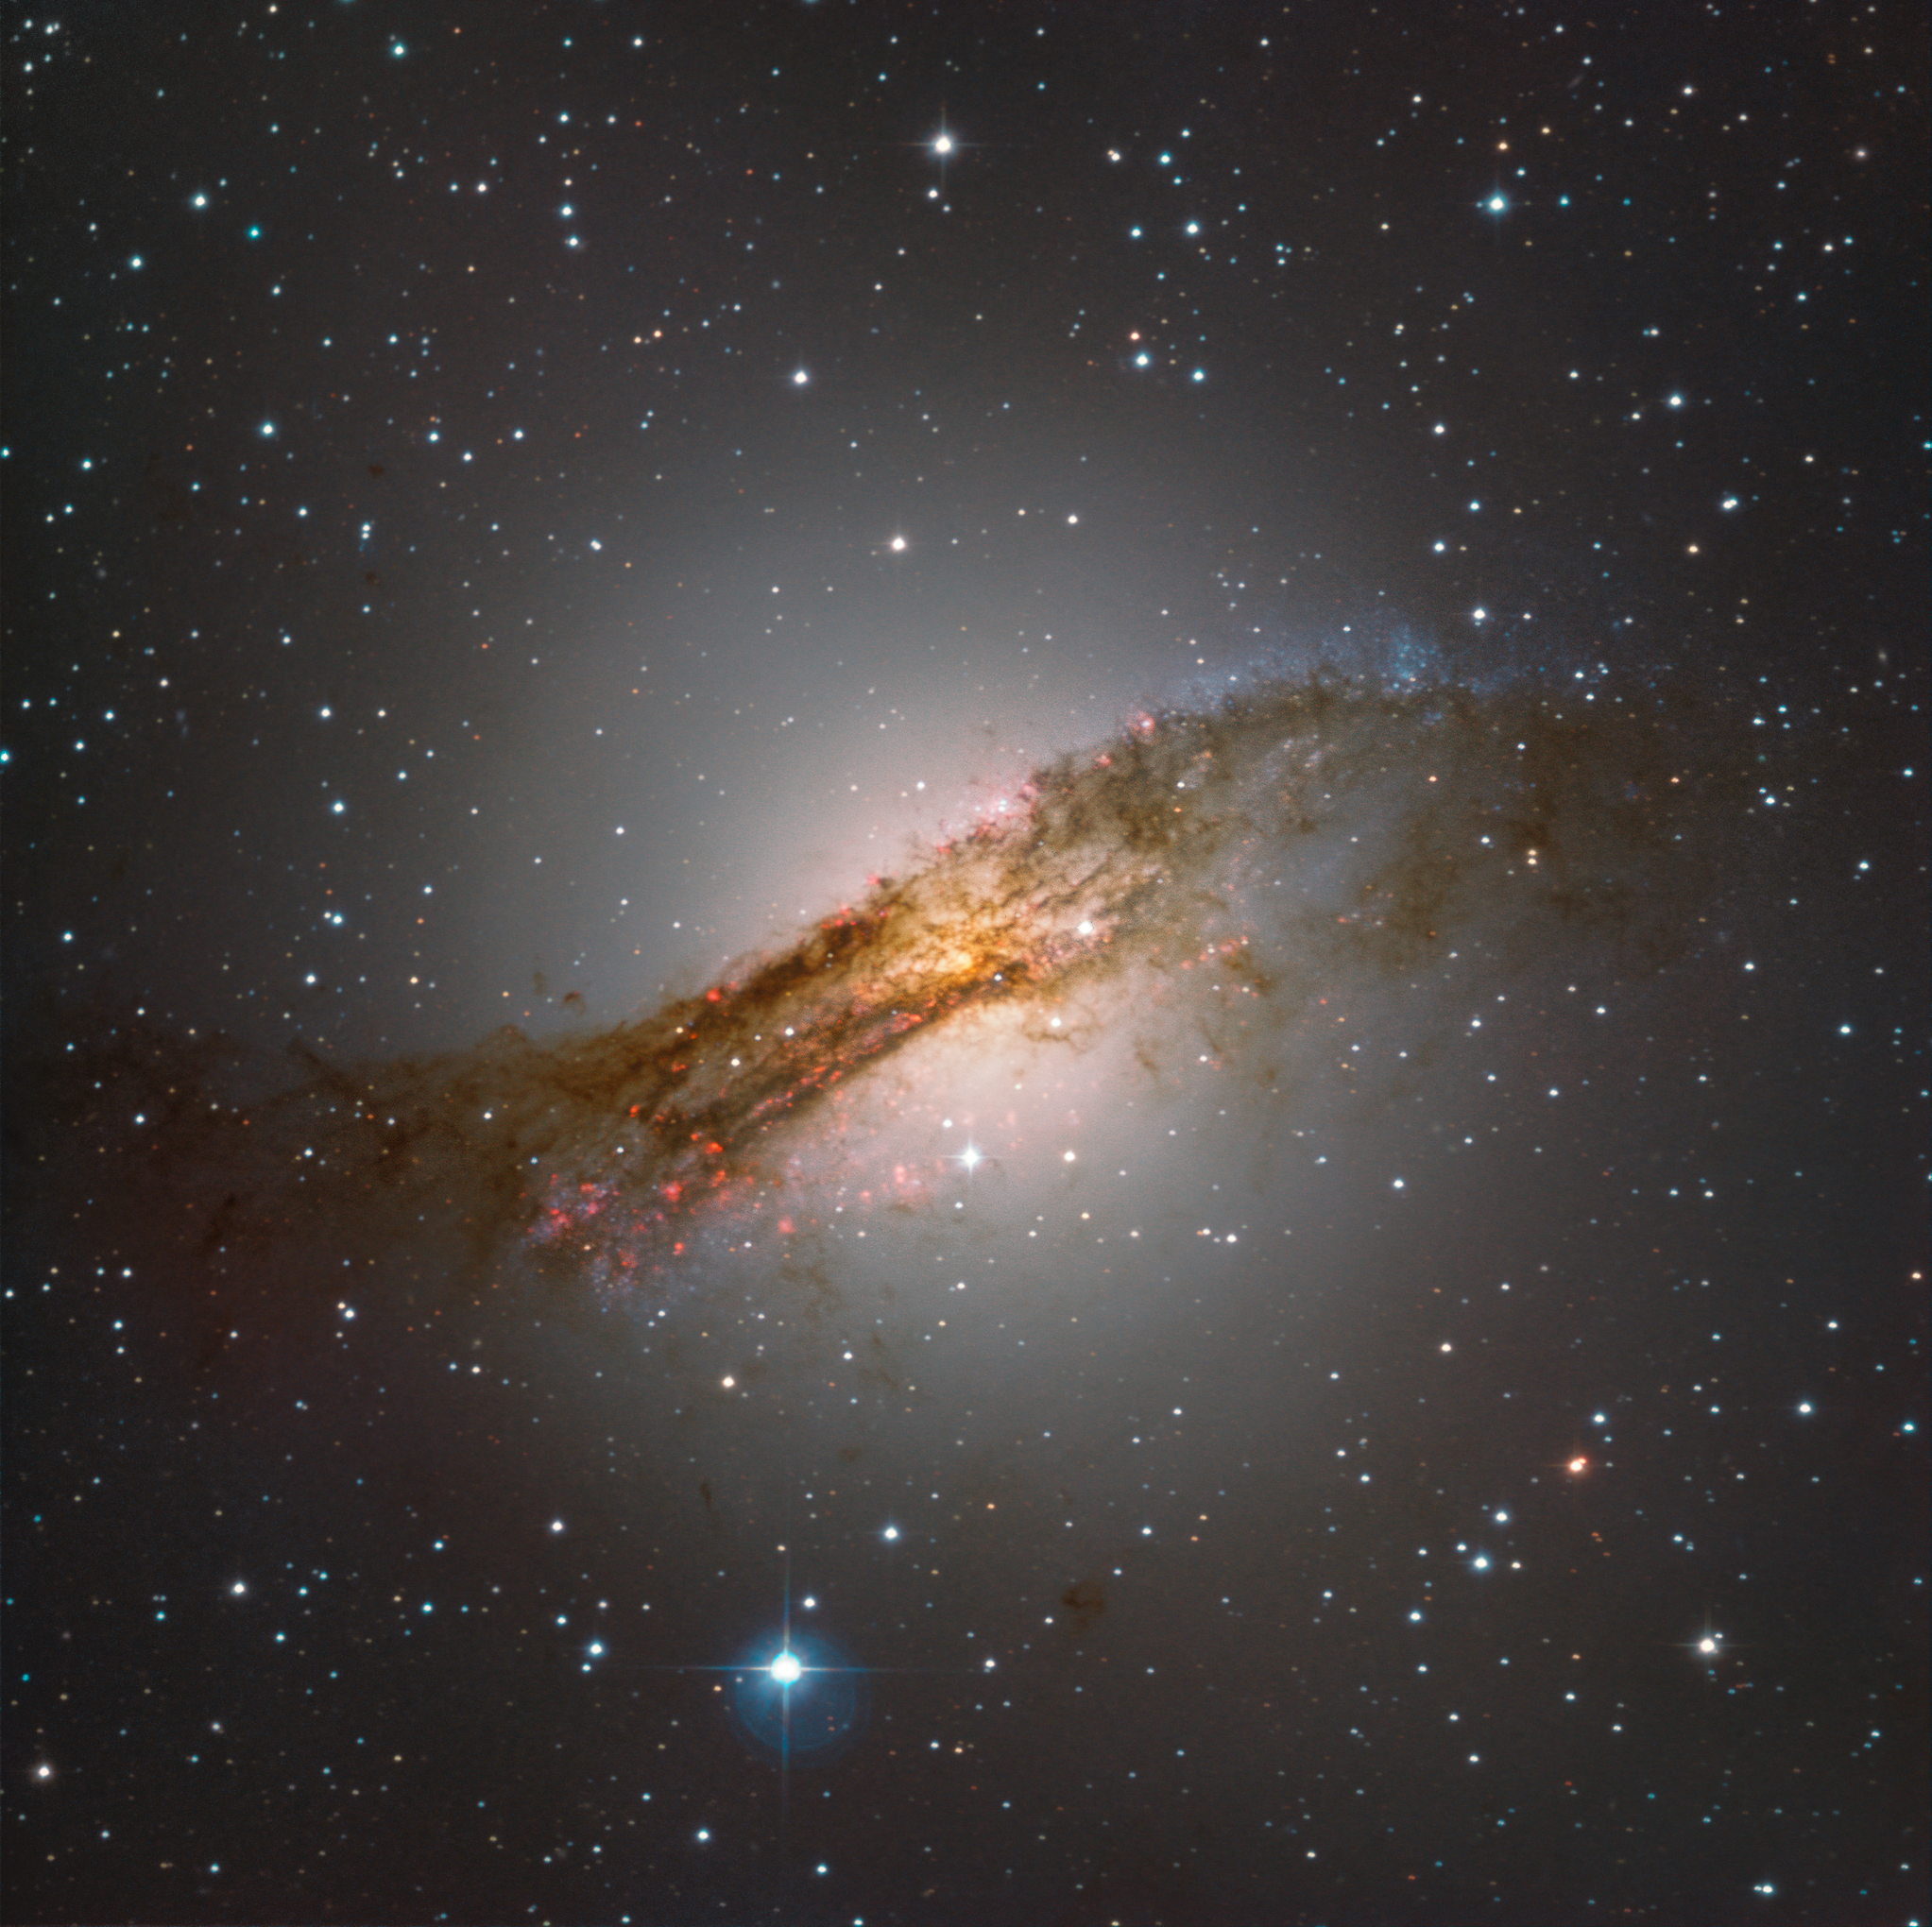

Stars Form in Silence

This spectacular portrait of the Centaurus A galaxy was captured under clear skies by the newest operational ESO observatory, SPECULOOS (Search for habitable Planets EClipsing ULtra-cOOl Stars), located at the Paranal Observatory in Chile. The state of the art observatory is fitted an array of four one-metre telescopes, each named after one of the four Galilean moons. The SPECULOOS telescopes are neighbours of two of ESO’s most powerful telescopes, the Very Large Telescope (VLT) and VISTA. SPECULOOS is set to survey up to ten times more red dwarf stars than the TRAPPIST telescope (located at ESO La Silla Observatory) currently does. It is predicted statistically that it will then find at least twelve solar systems of a similar size to the now famous TRAPPIST-1 system.

The Centaurus A galaxy (NGC 5128) is one of the brightest galaxies in the southern hemisphere night sky, located in the constellation of Centaurus. It was discovered in 1826 by Scottish astronomer James Dunlop at the former Parramata Observatory. At a distance of 11 million light-years, it is the closest active galactic nucleus (AGN) to us. Astronomers theorise that what was originally an elliptical galaxy collided with a relatively smaller spiral shaped galaxy, giving it the peculiar shape we see now. NGC 5128 has an impressive collection of stars. From this image, you can observe red/pink star-forming regions on the bottom left of the image and young blue star clusters on the top right of the image; with dust lanes captured in stunning detail.

Towards the centre of the galaxy, leftover cosmic dust is slowly being eaten by the supermassive black hole, which has a mass of roughly 100 million solar masses. This accretion of matter results in powerful radio waves being emitted from the AGN.

This image was taken as one of the first light images from the SPECULOOS telescopes. First light images are the very first images that are taken by a telescope when it is being commissioned for science operation to guarantee that it is in good working order and that the images are clear.

Credit: ESO/SPECULOOS Team/E. Jehin